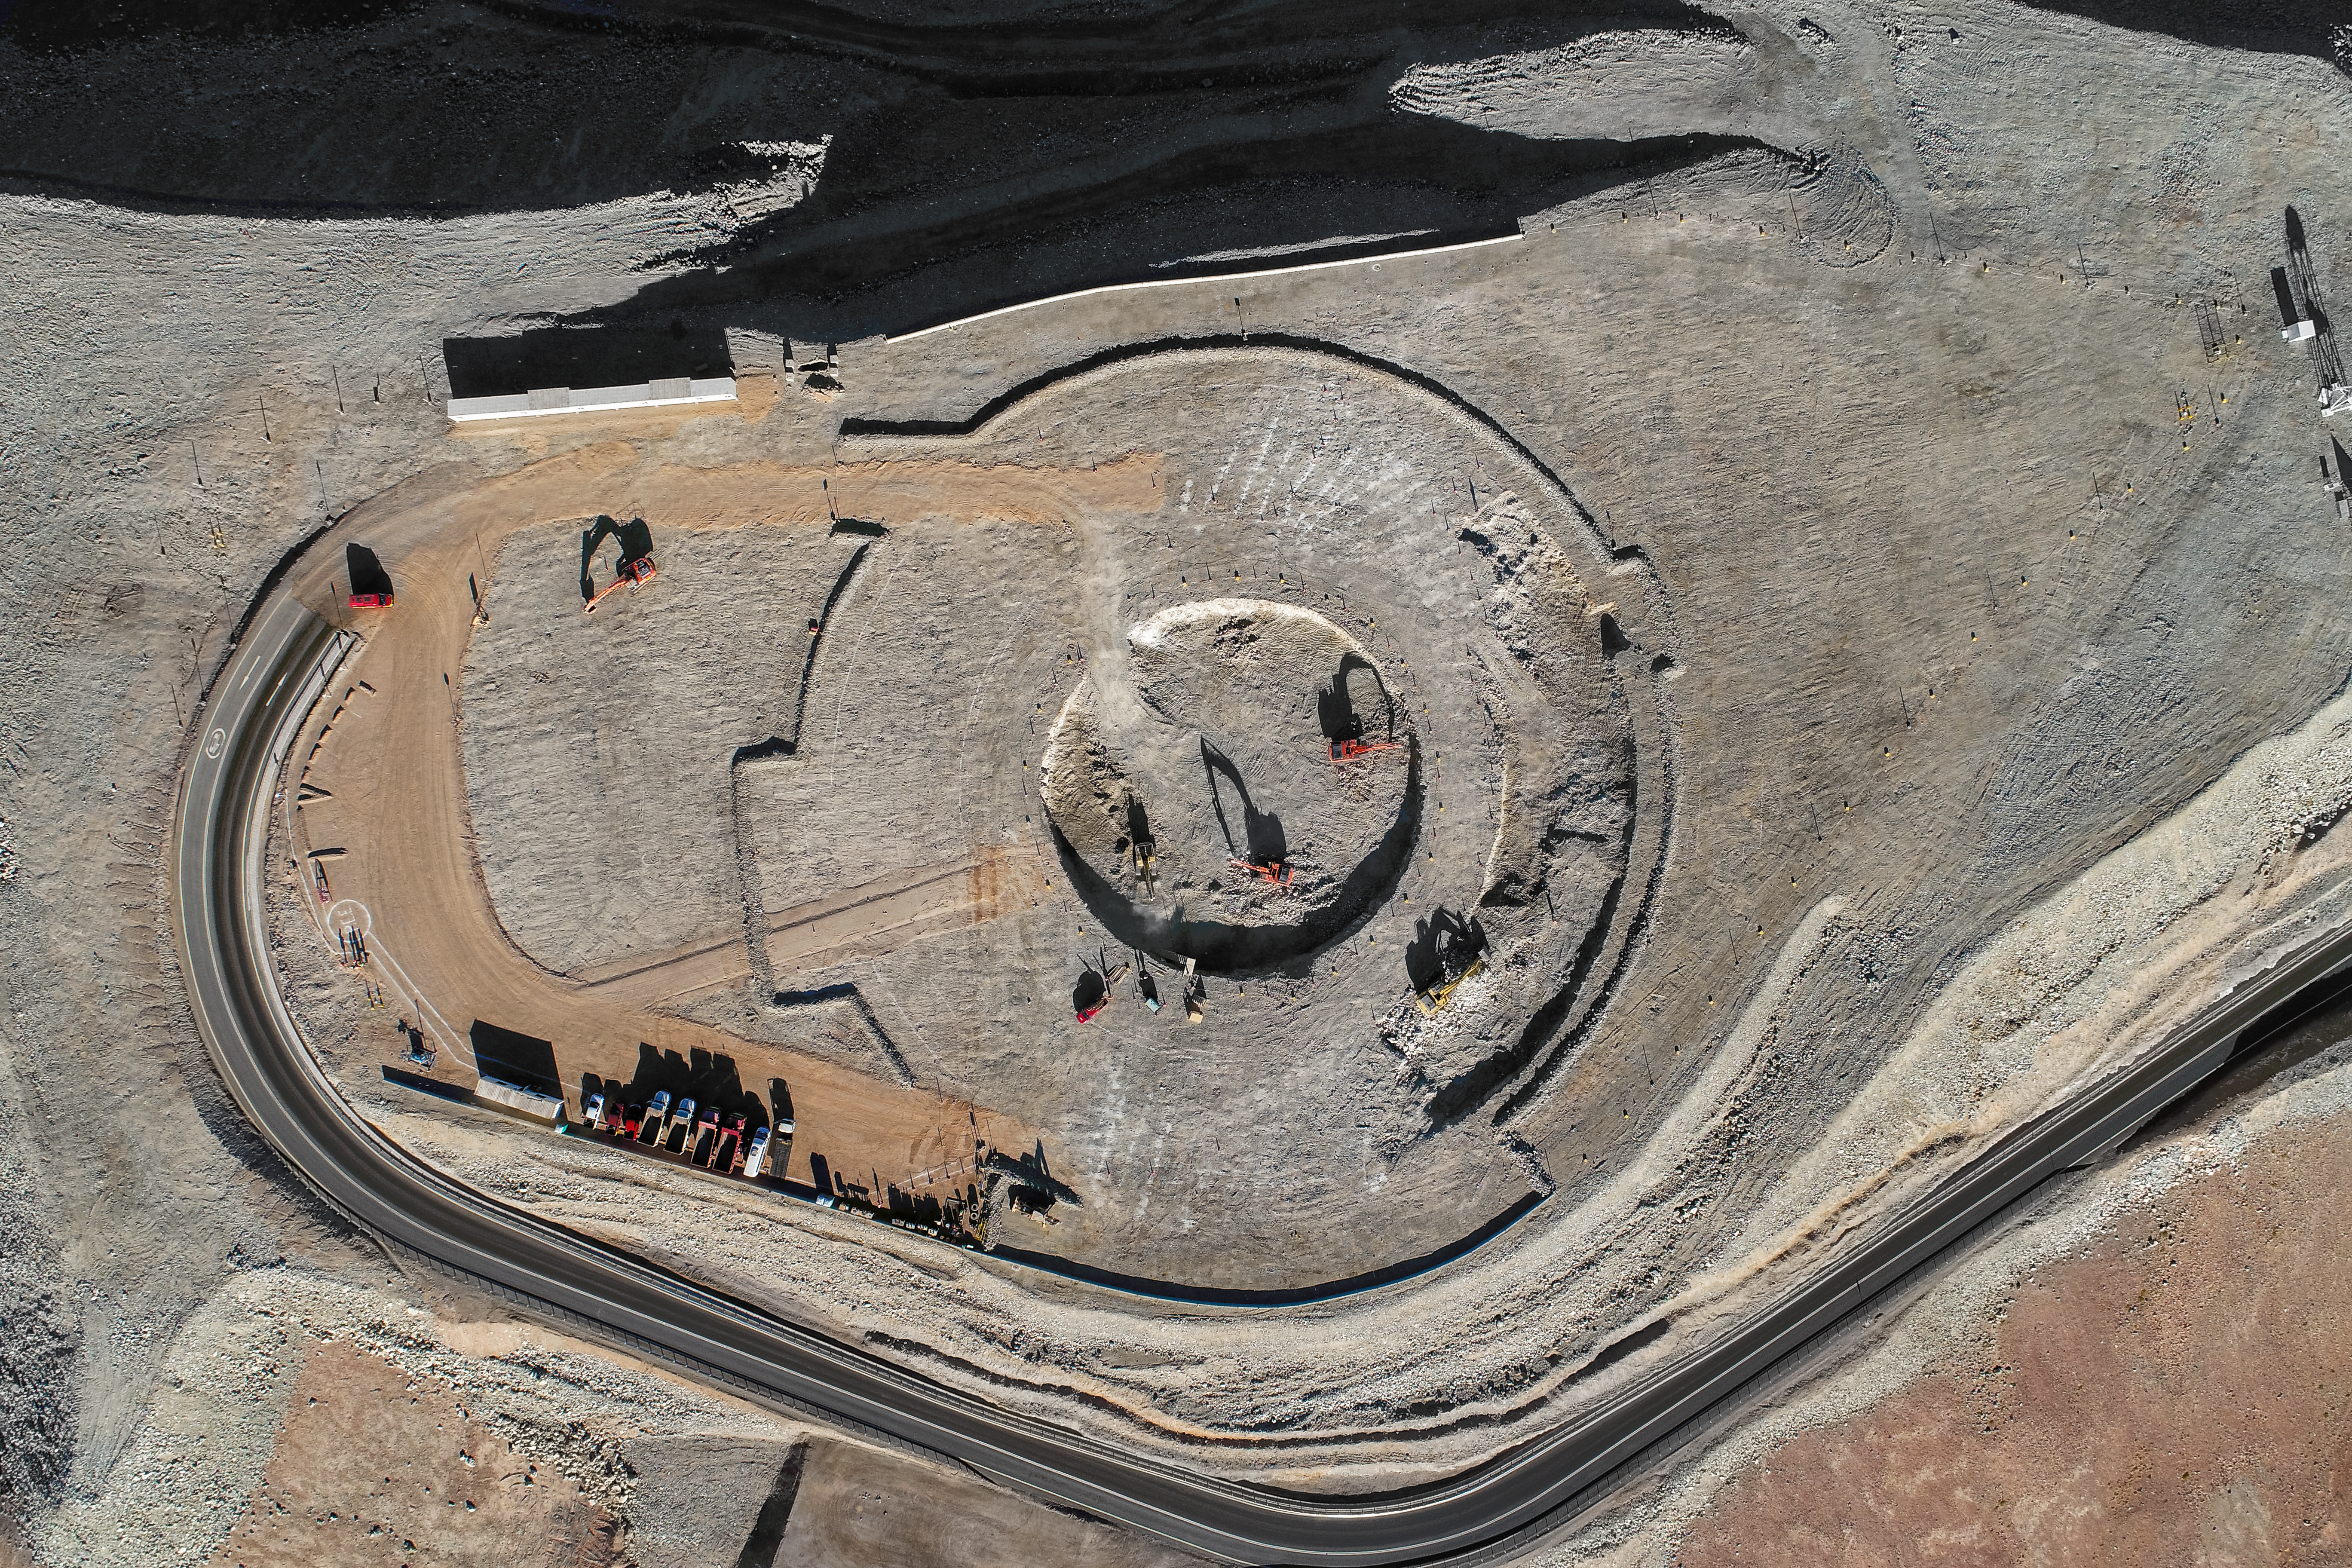

Outlining the future

Construction site of the Extremely Large Telescope.

Credit: ESO/G. Hüdepohl